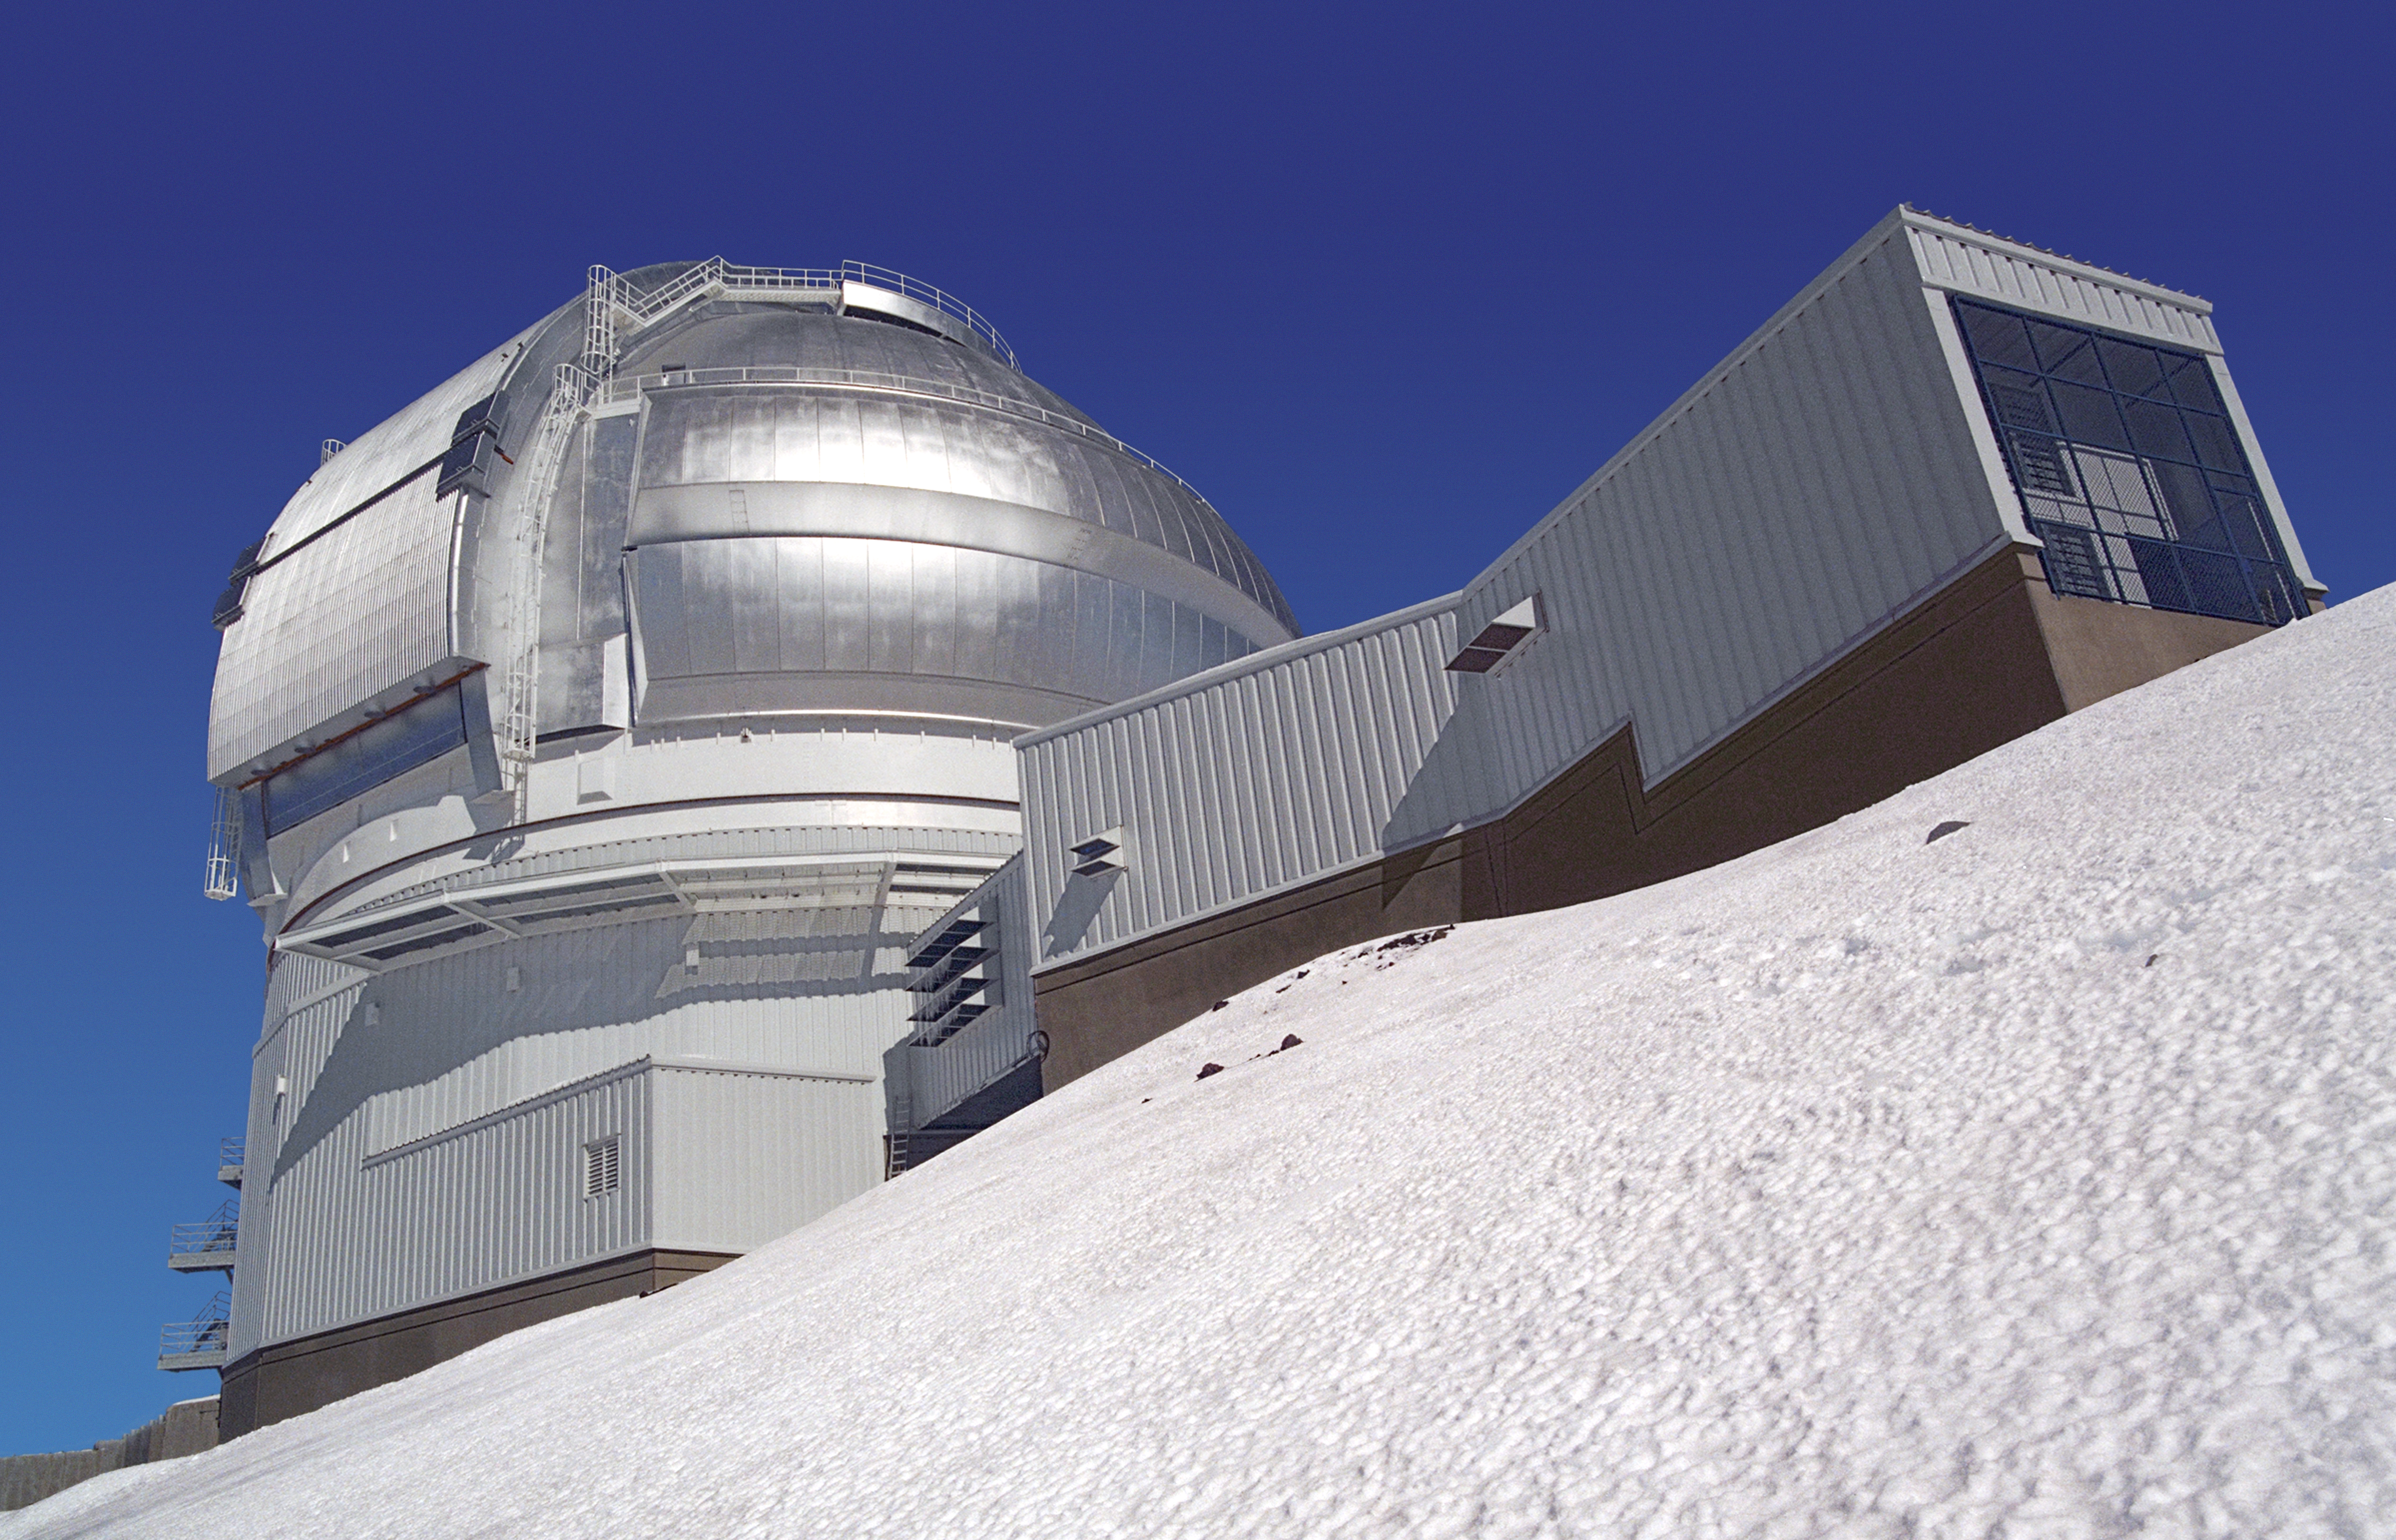

Gemini N in winter

The 8-meter Gemini North telescope perched atop the winter snows of Mauna Kea, Hawaii.

Credit: International Gemini Observatory/NOIRLab/NSF/AURA/